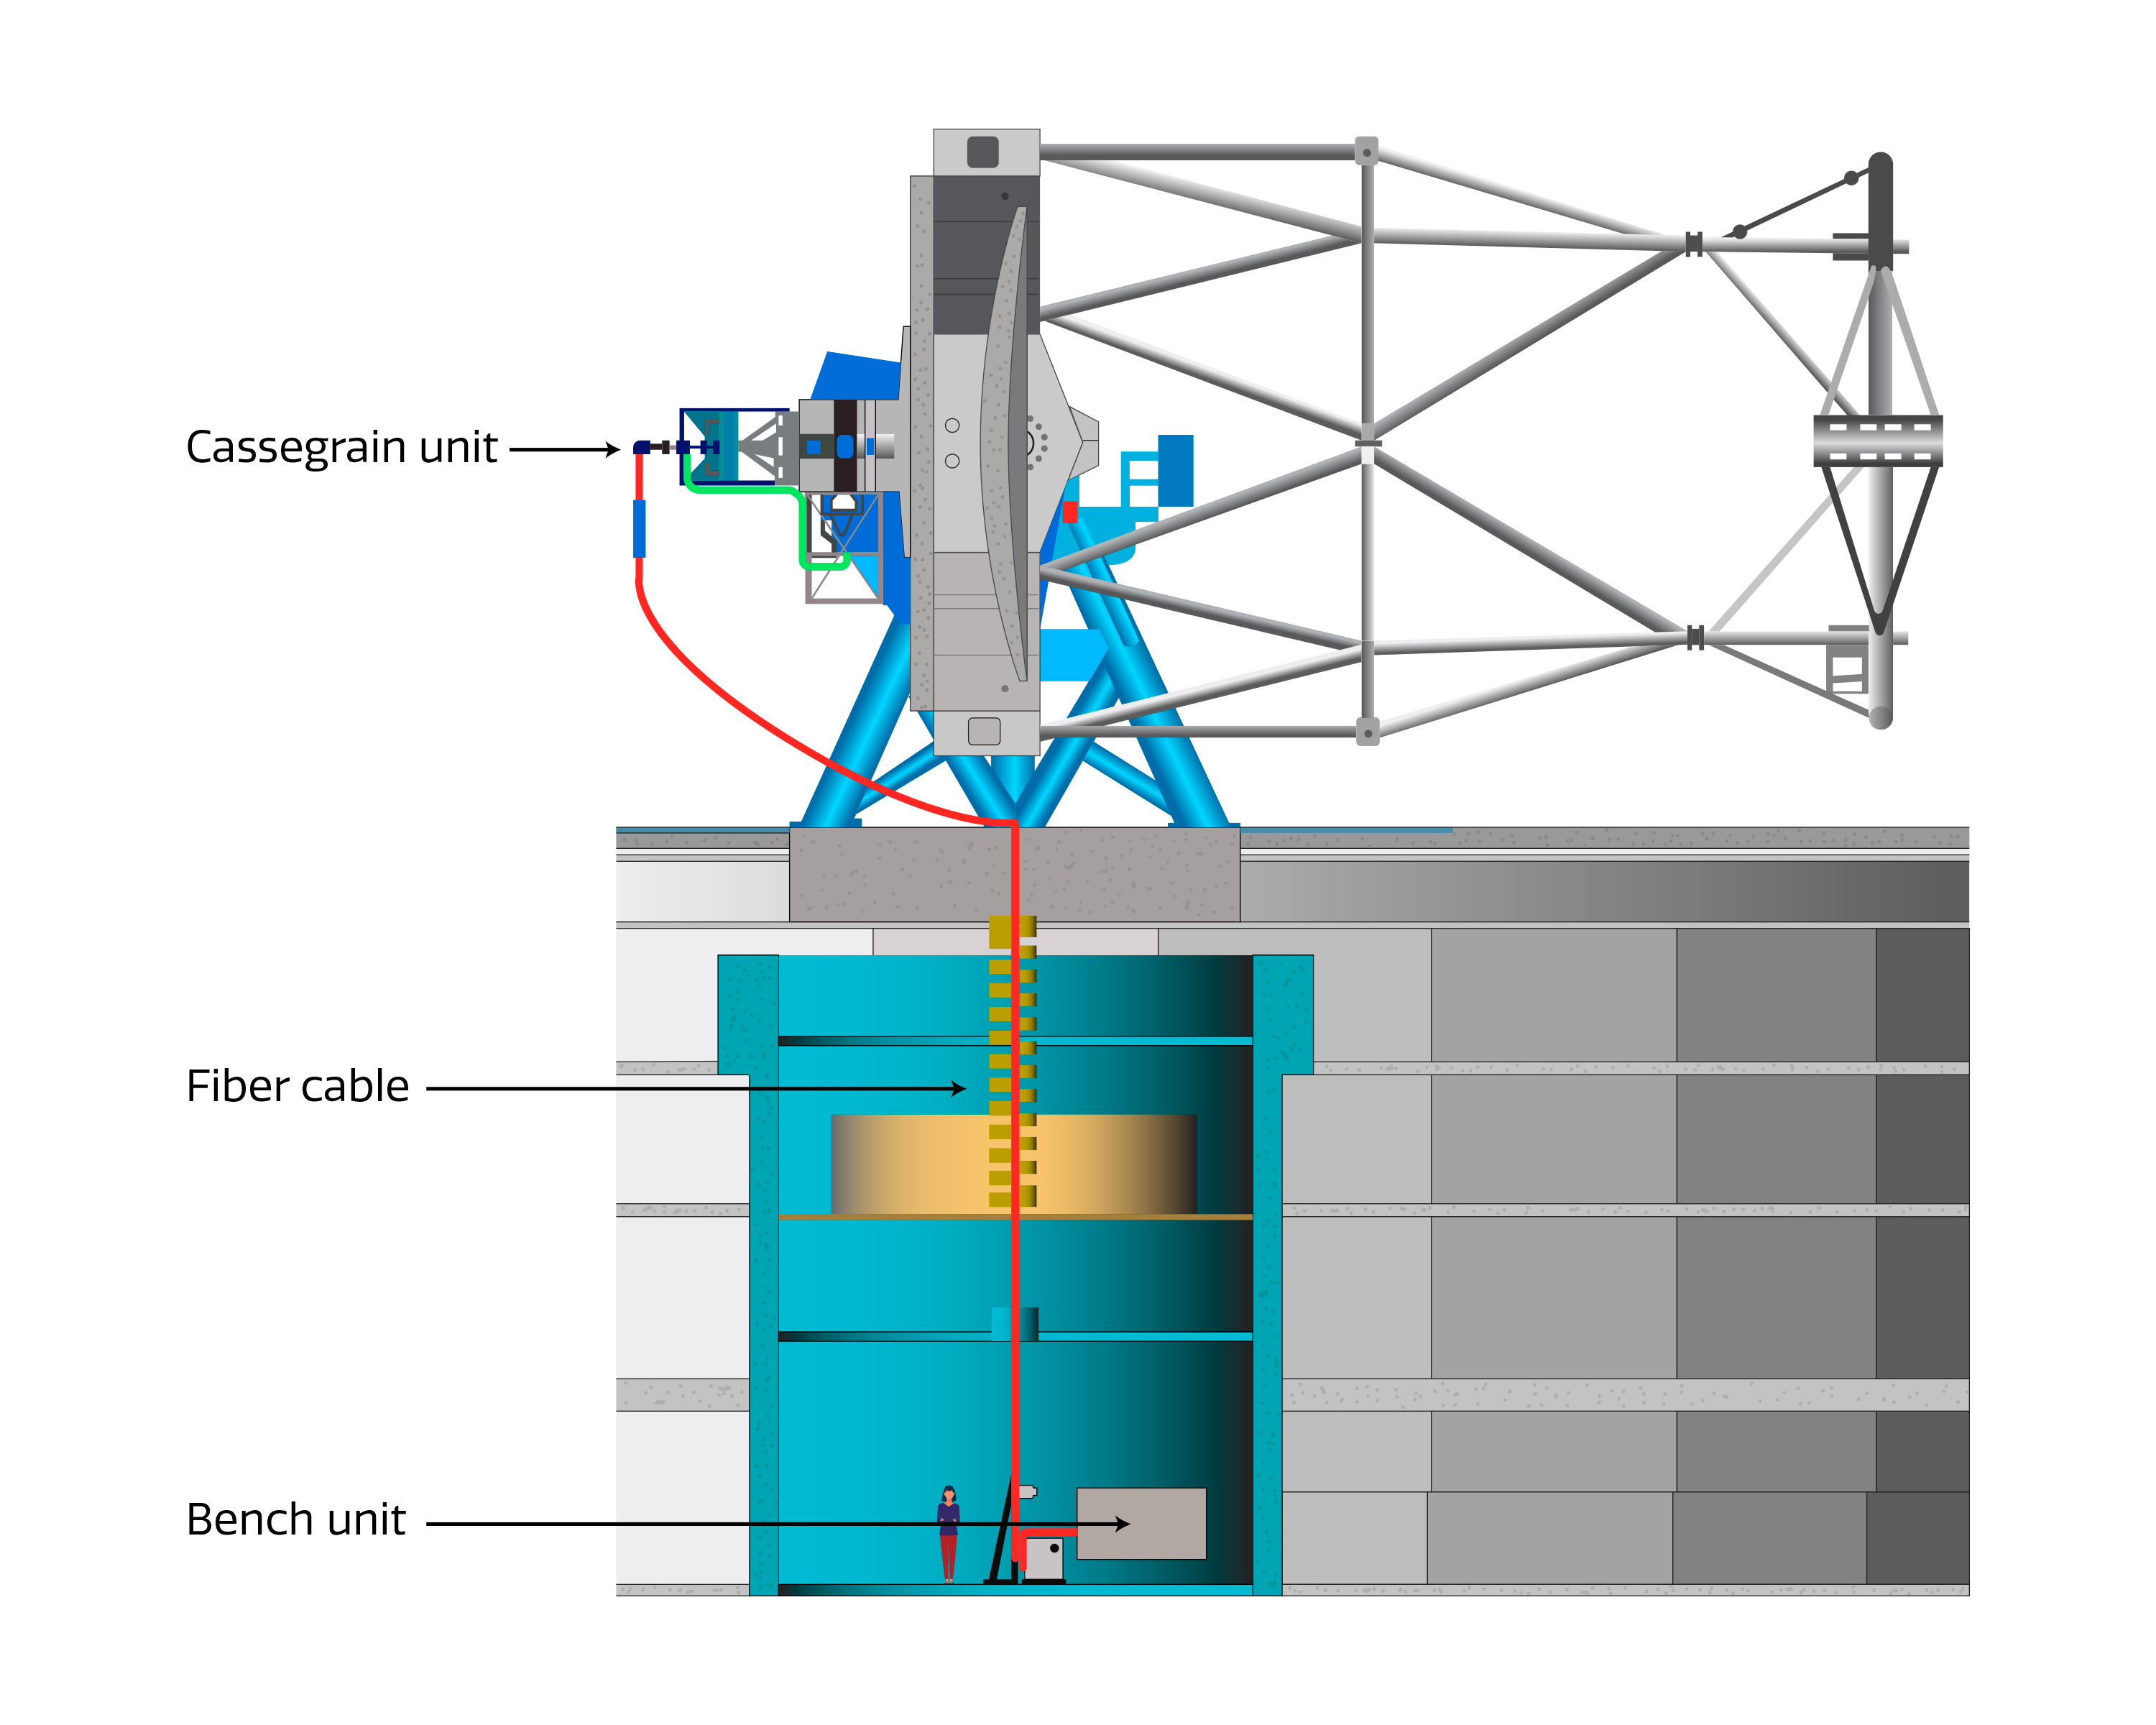

Diagram of GHOST

This diagram shows the three components of GHOST as they fit into Gemini South. GHOST is an echelle spectrograph and consists of three primary components; the Cassegrain unit mounted on the telescope, the spectrograph bench located in the pier lab for image and wavelength stability, and a fiber cable connecting the two.

Credit: International Gemini Observatory/NOIRLab/NSF/AURA/GHOST Consortium